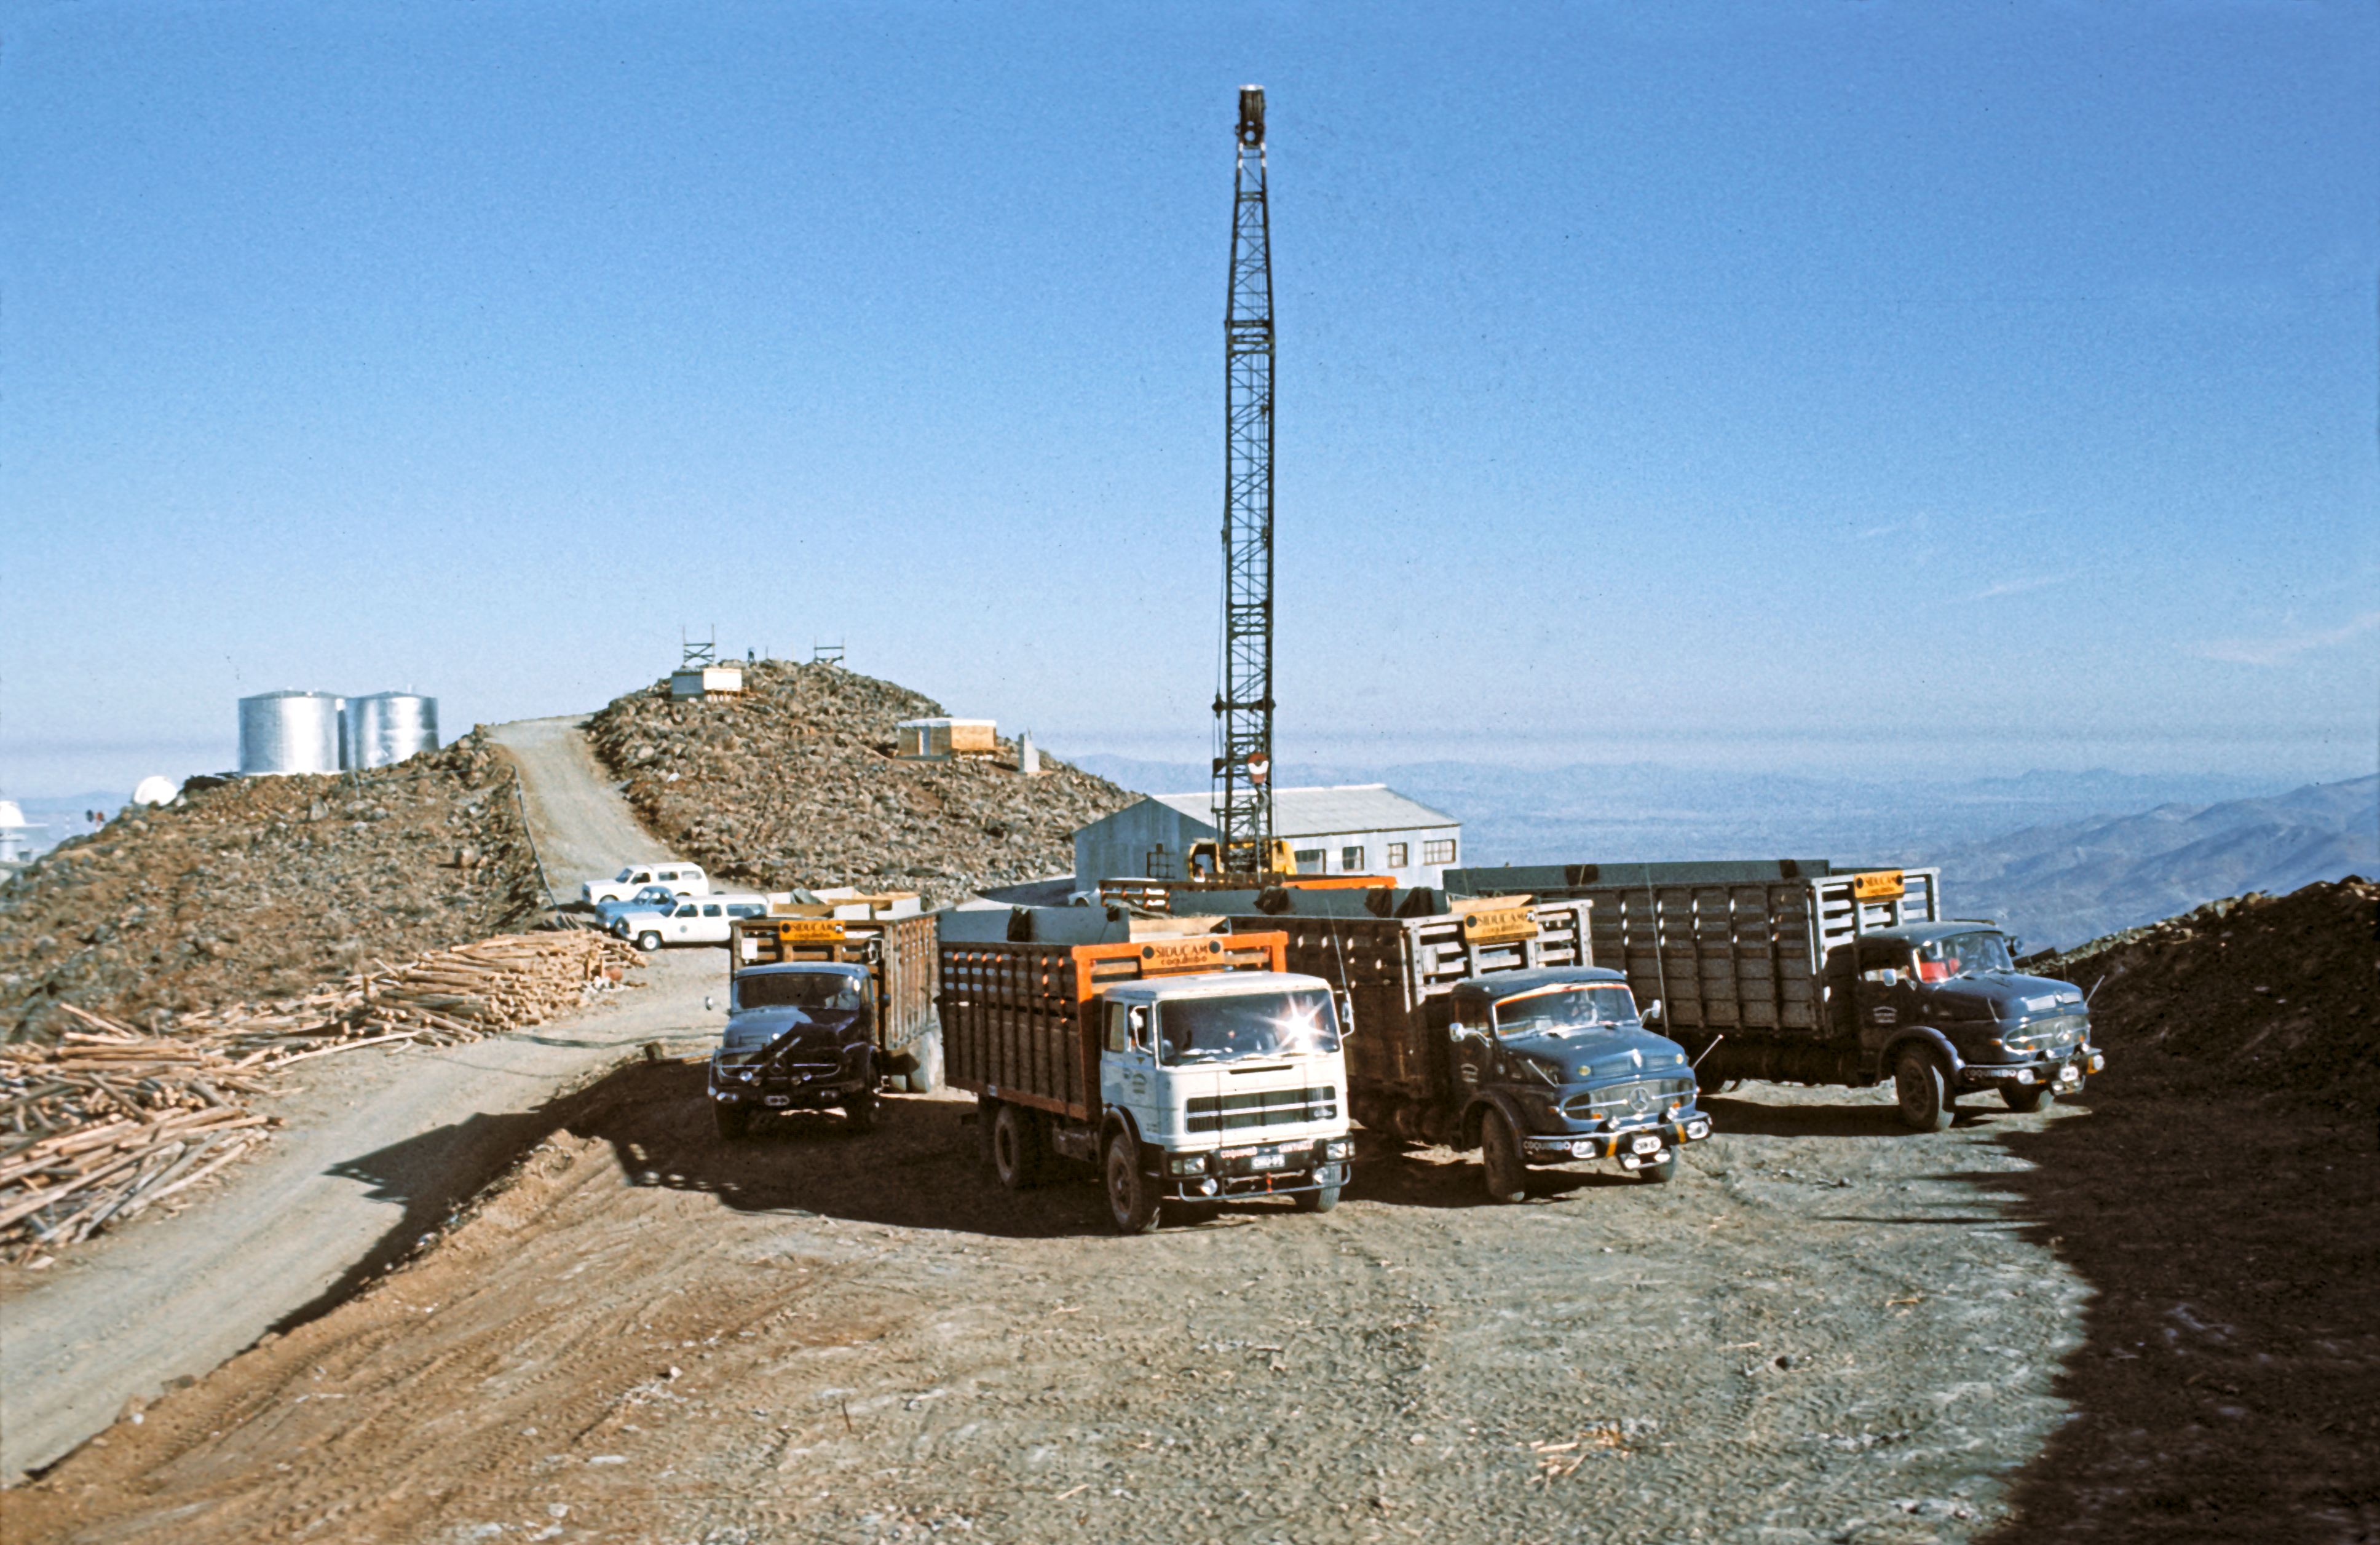

Construction of the ESO 3.6-metre telescope

This photograph, taken in 1975, shows some of the trucks and other equipment used for the construction of the dome of the ESO 3.6-metre telescope, which was underway behind the photographer. On the left are the water tanks for the site.

This is the historical photograph from the Then and Now Picture of the Week, Three Very Different Telescopes at La Silla.

Credit: ESO